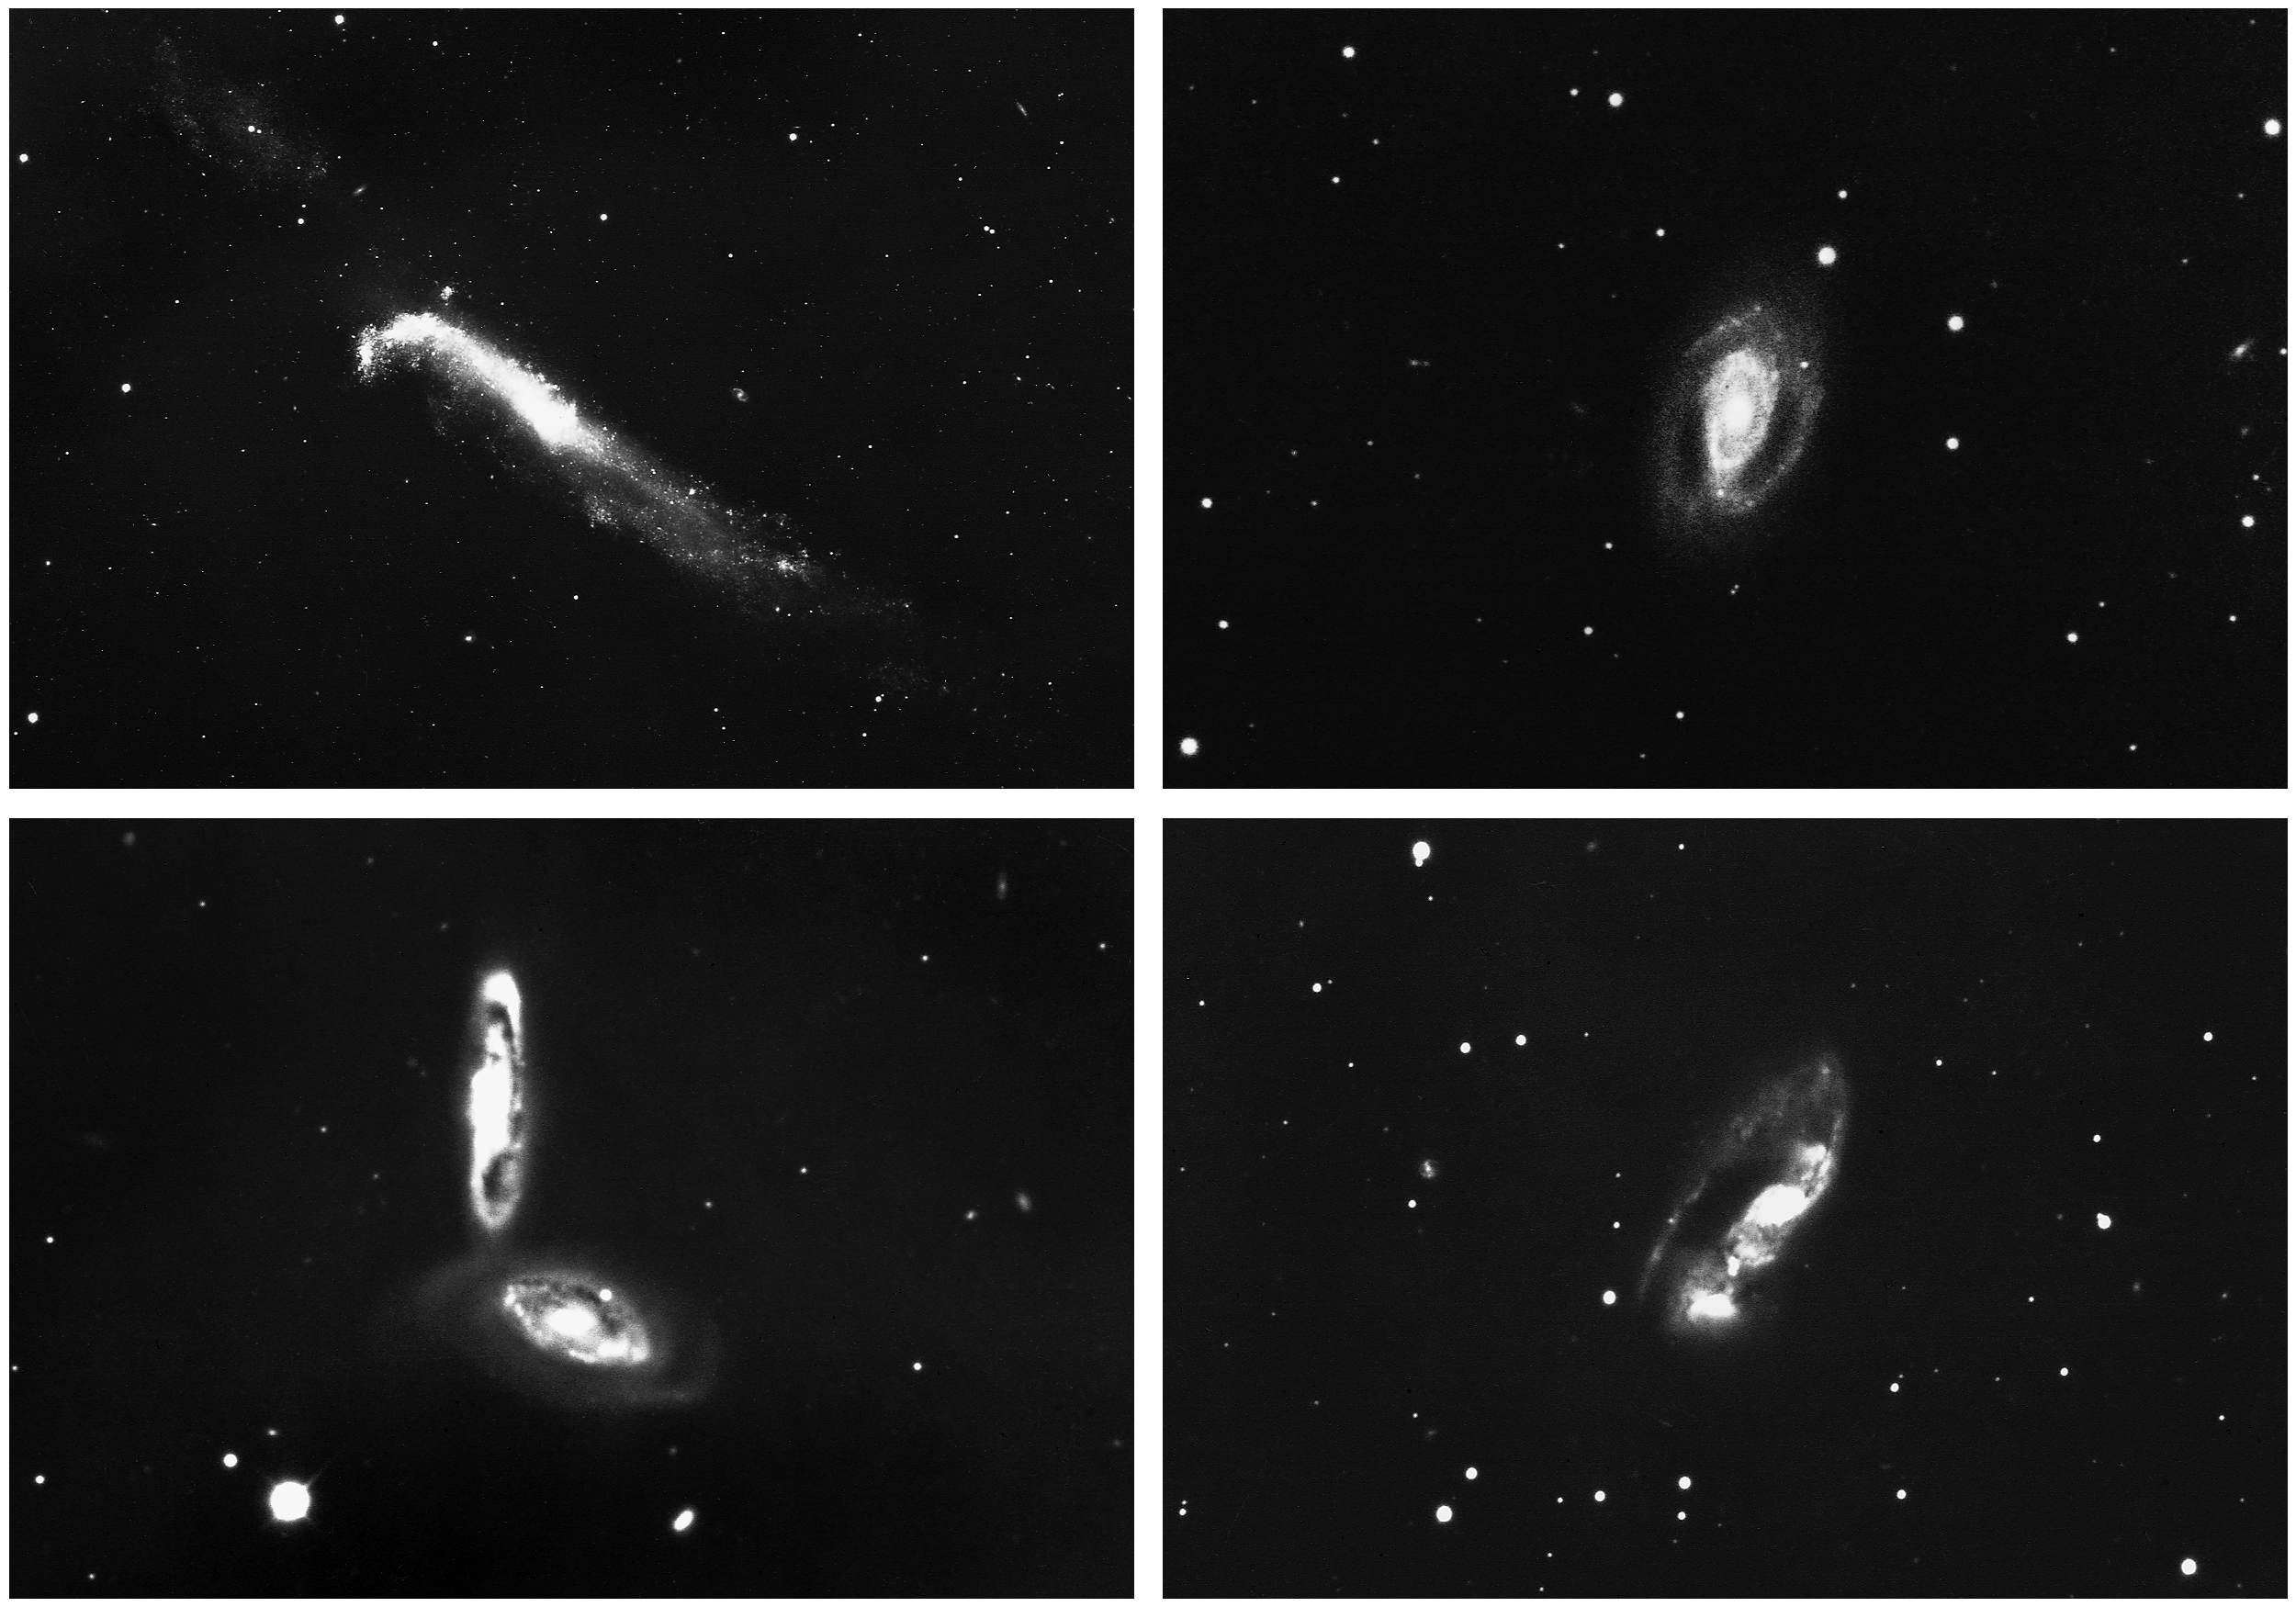

Four peculiar galaxies

These images from the KPNO 4-meter Mayall telescope show four different peculiar and interacting galaxies: NGC4656/7 in Canes Venatici, type Sc/Ir; NGC2545 in Cancer, type Sb; NGC3986/8 in Ursa Major, type S0; and NGC6621/2, also known as Arp 81 and VV247, in Draco, type Sb(pec).

Credit: NOIRLab/NSF/AURA